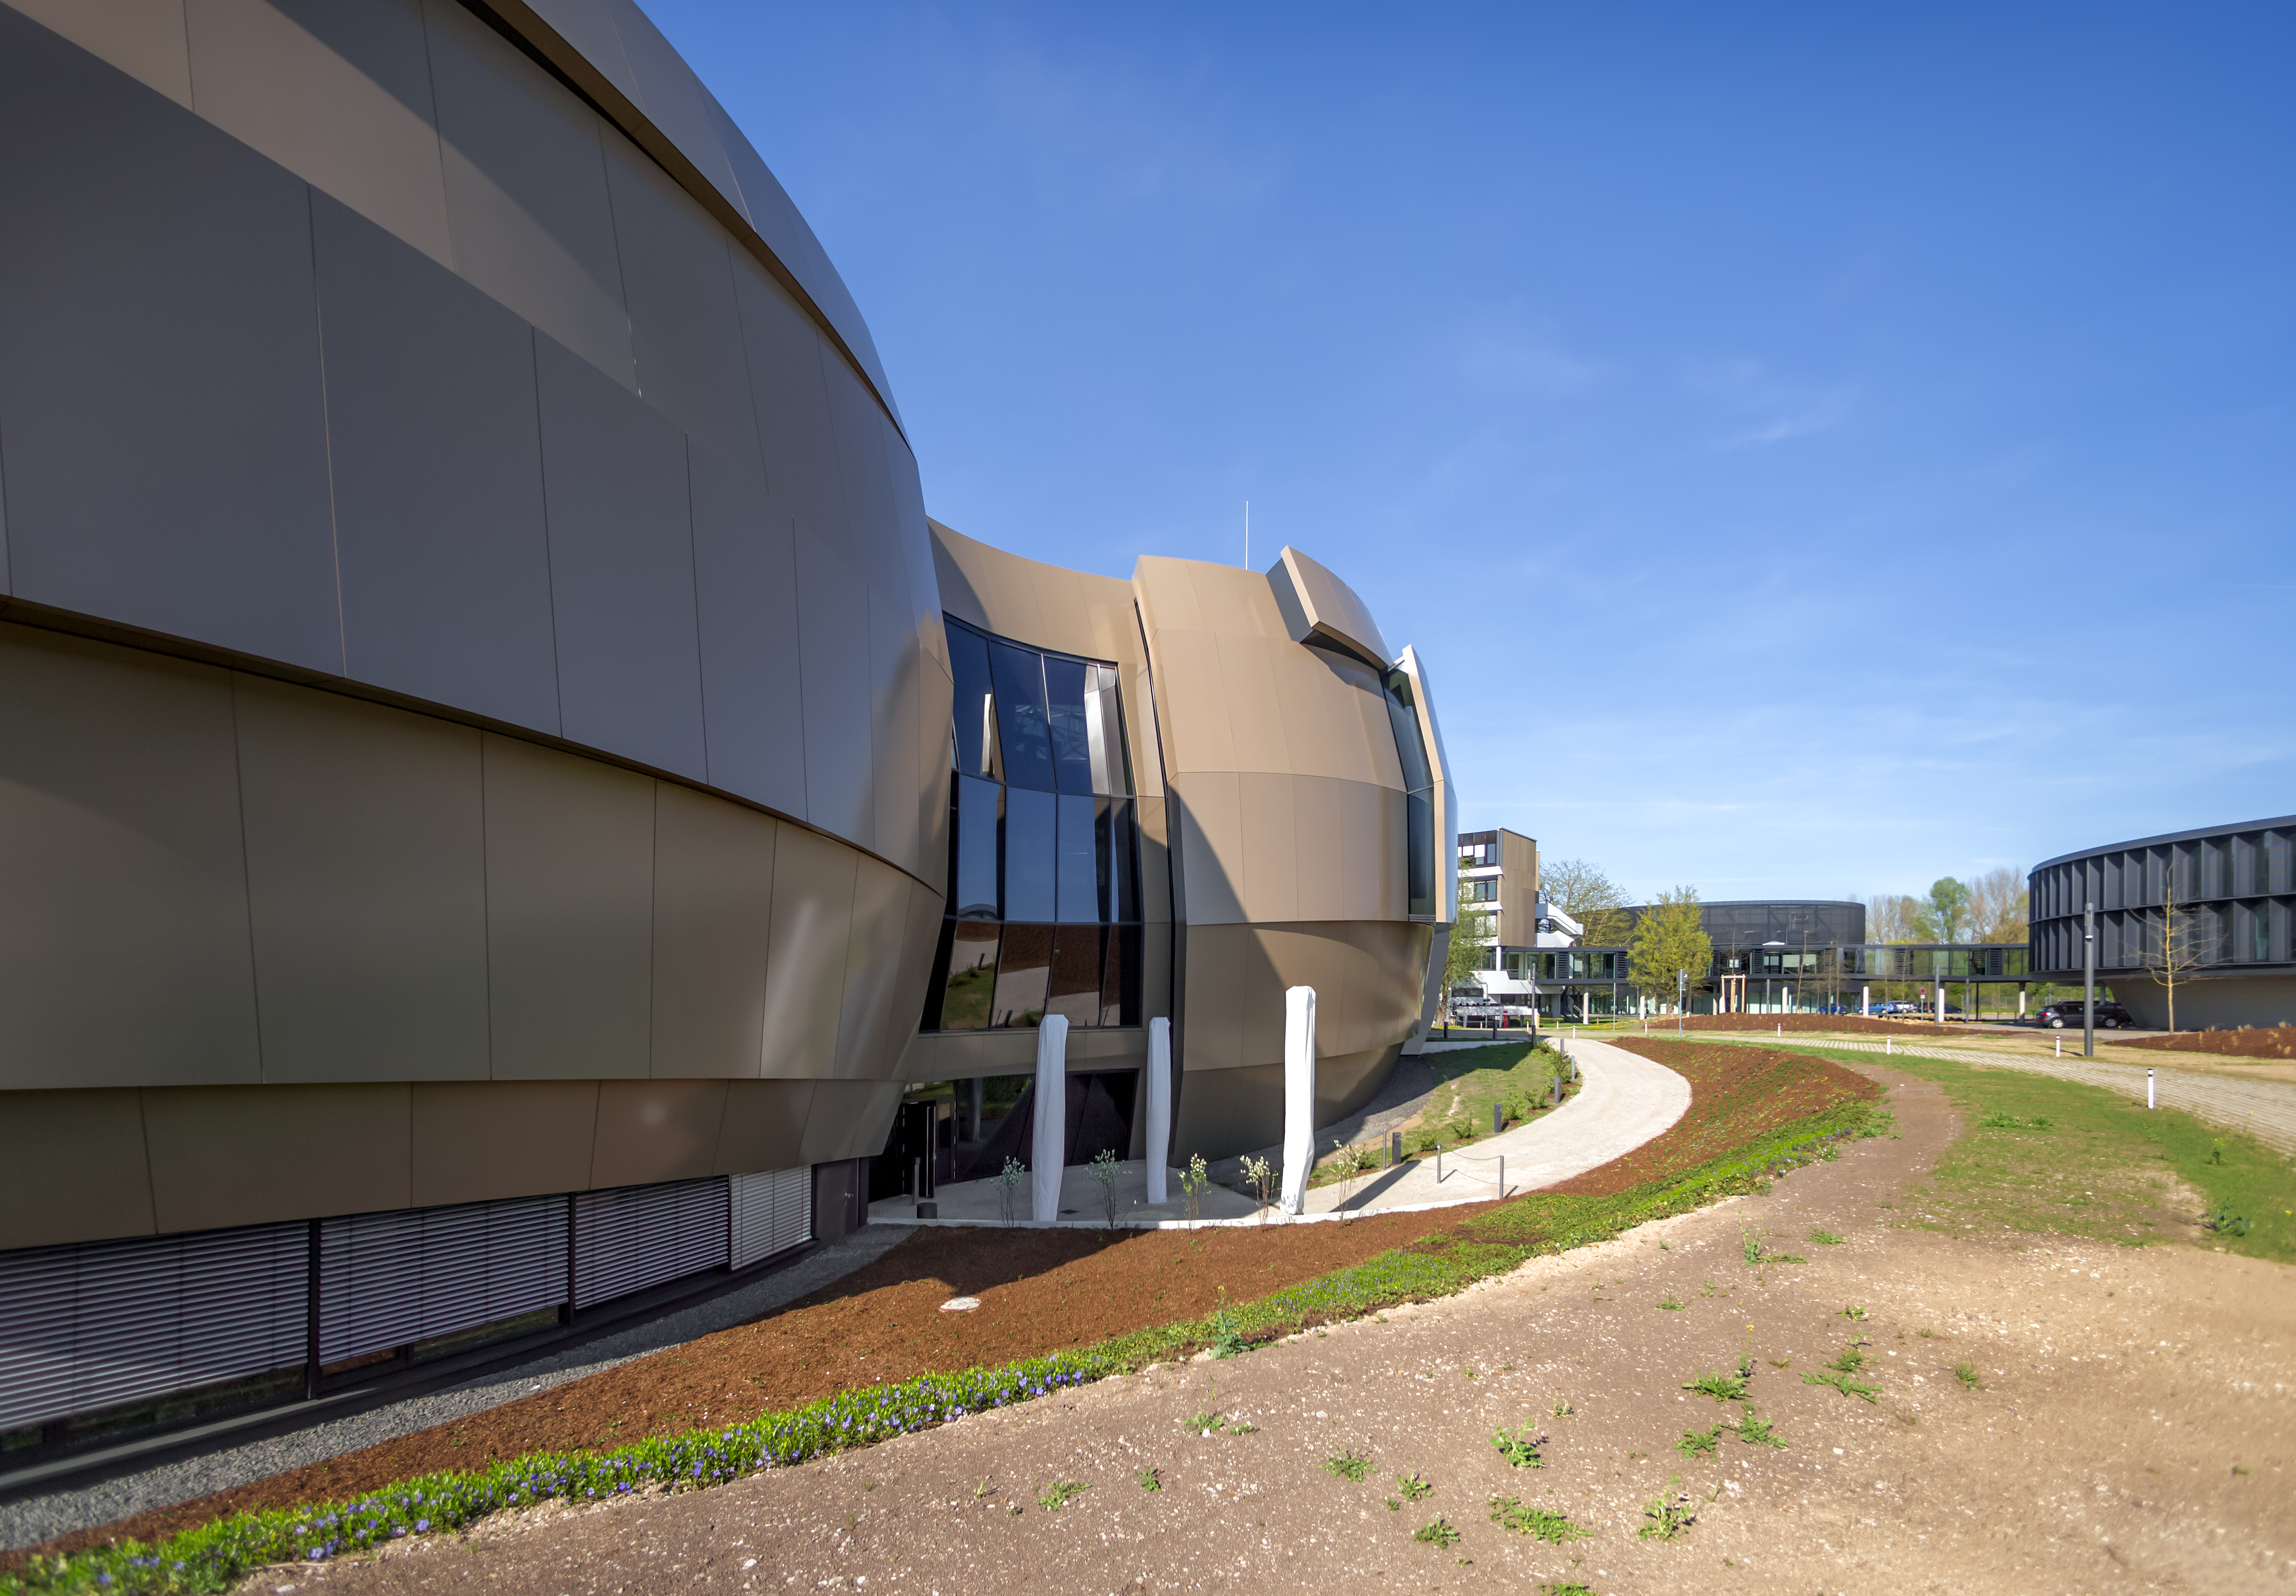

Clear skies over the ESO Supernova

There are clear skies over the ESO Supernova Planetarium & Visitor Centre in this photo taken just a few days before its inauguration.

Credit: ESO/P. Horálek